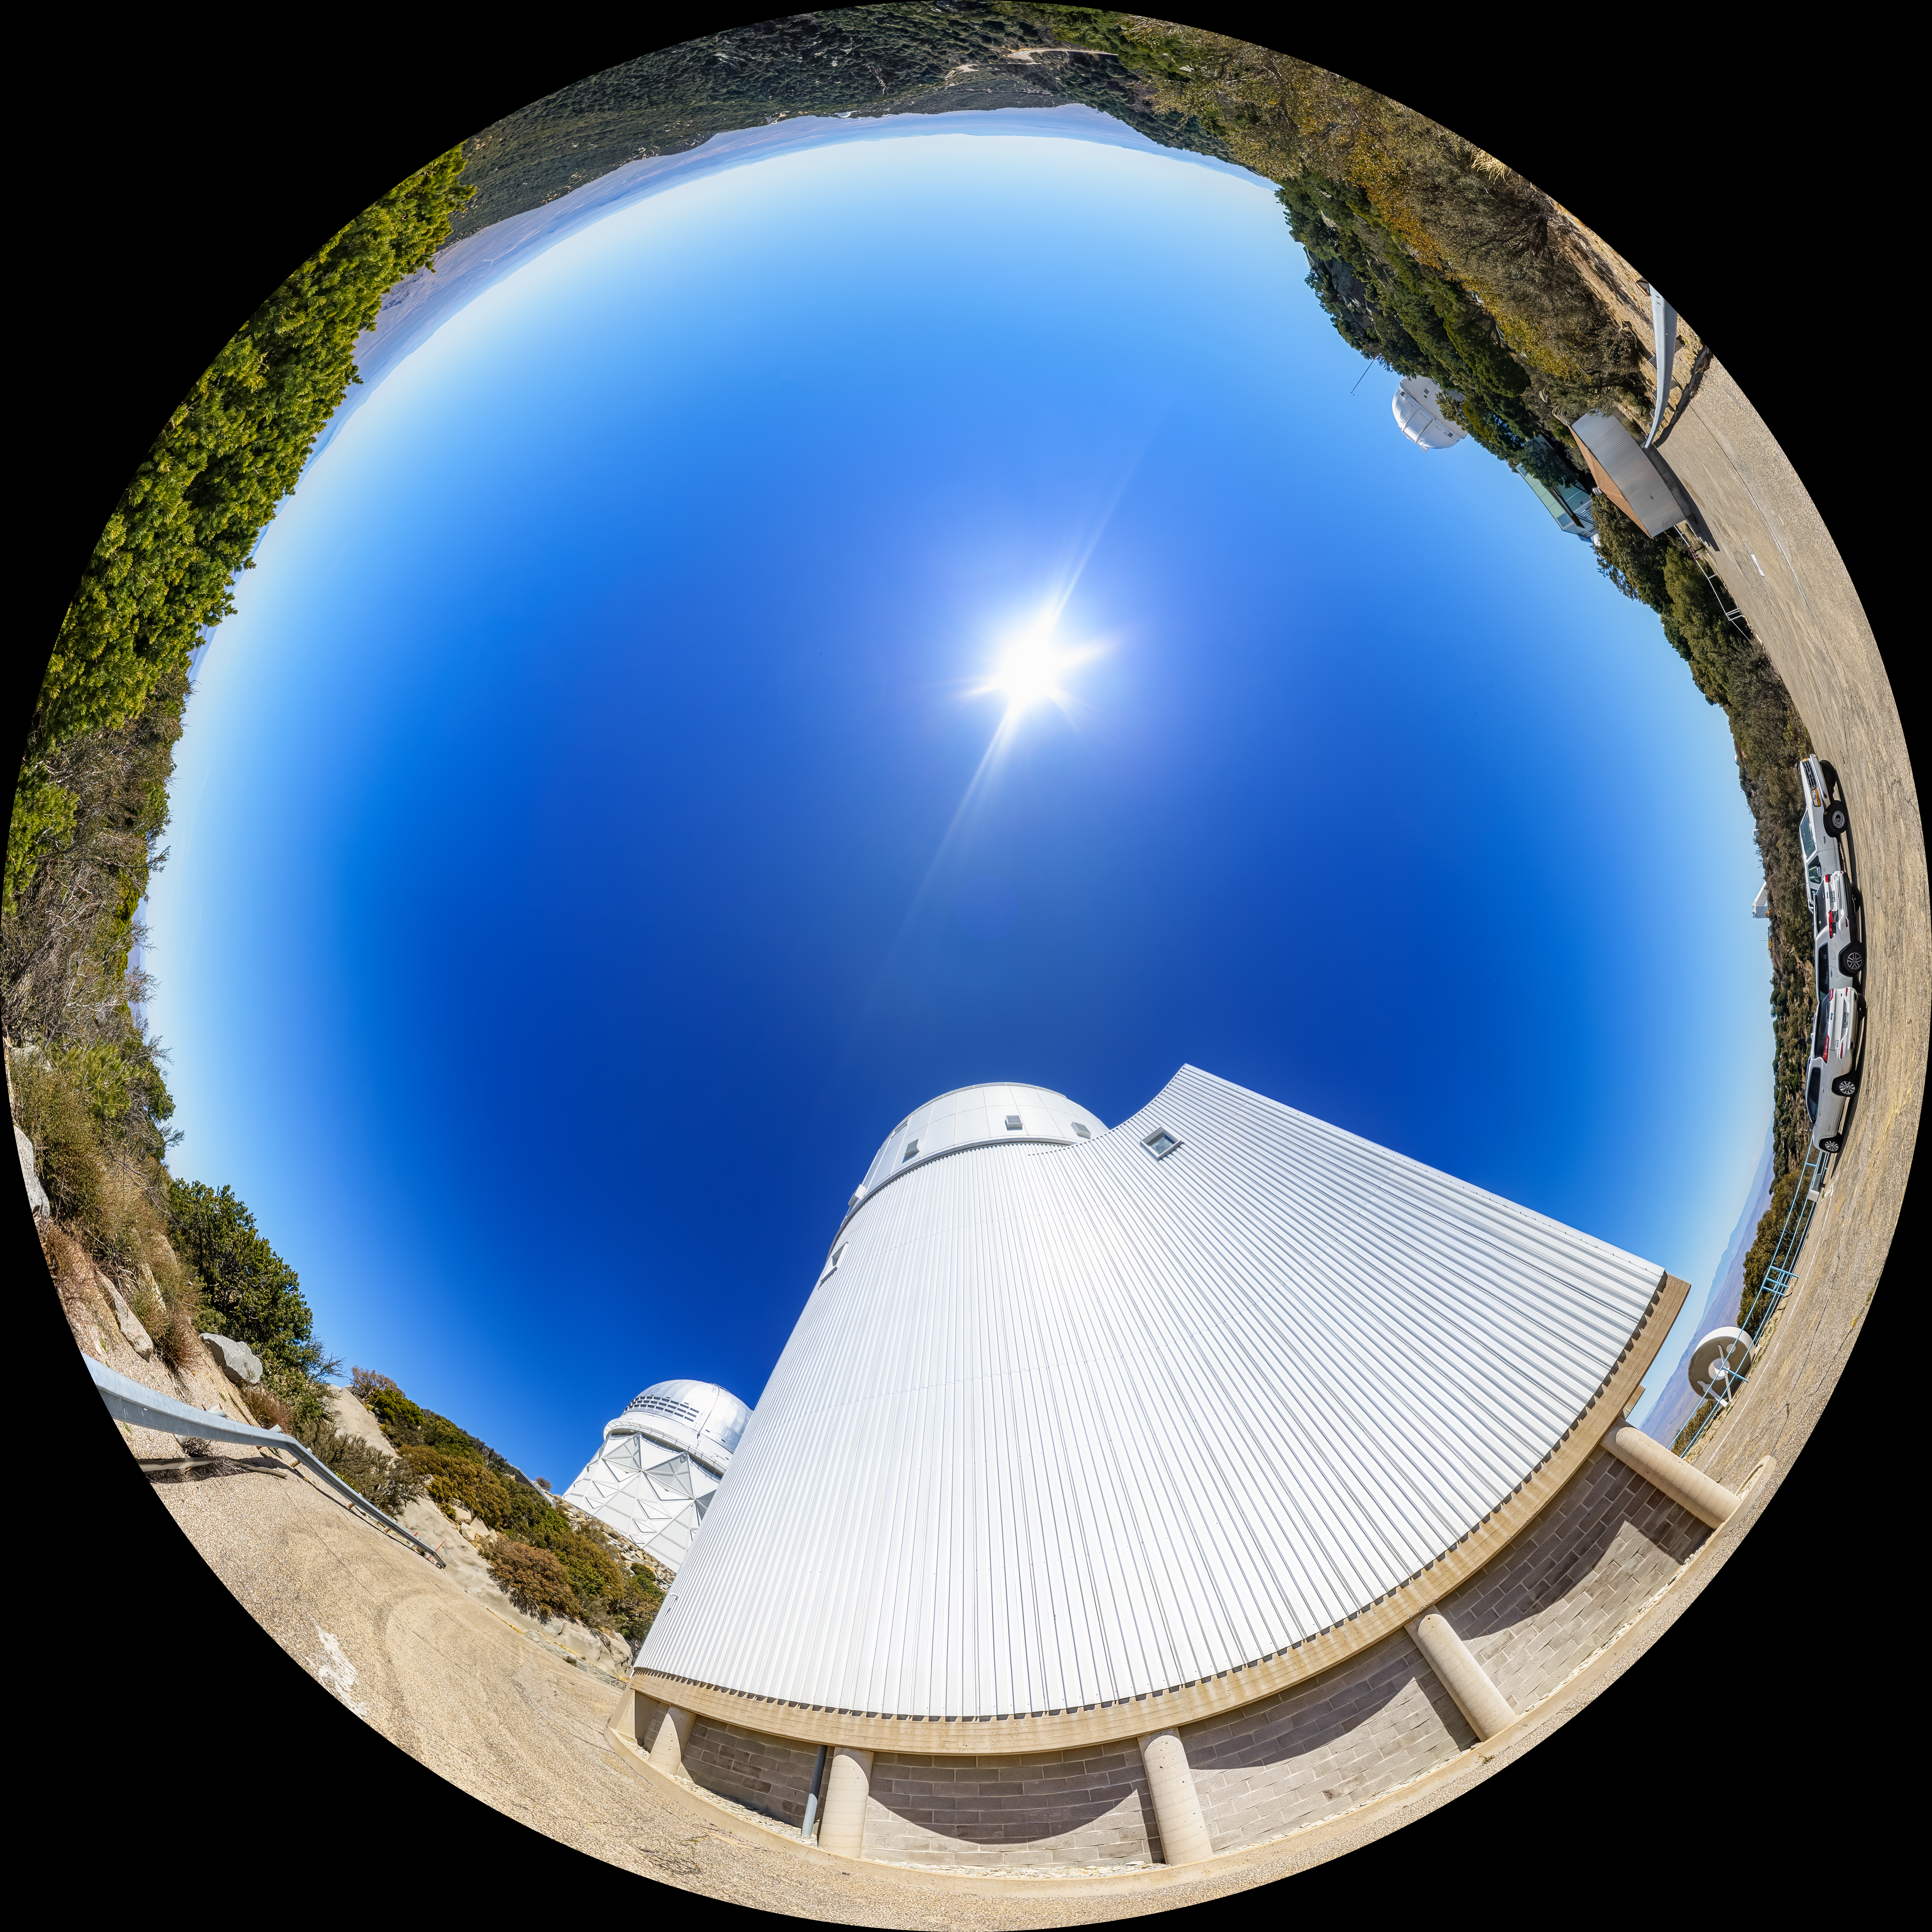

UArizona Bok 2.3-meter Telescope Fulldome

A fulldome view of the UA Bok 2.3-meter Telescope at Kitt Peak National Observatory (KPNO), a Program of NSF NOIRLab.

A 360 panorama version of this image can be found here.

Credit: KPNO/NOIRLab/NSF/AURA/P. Horálek